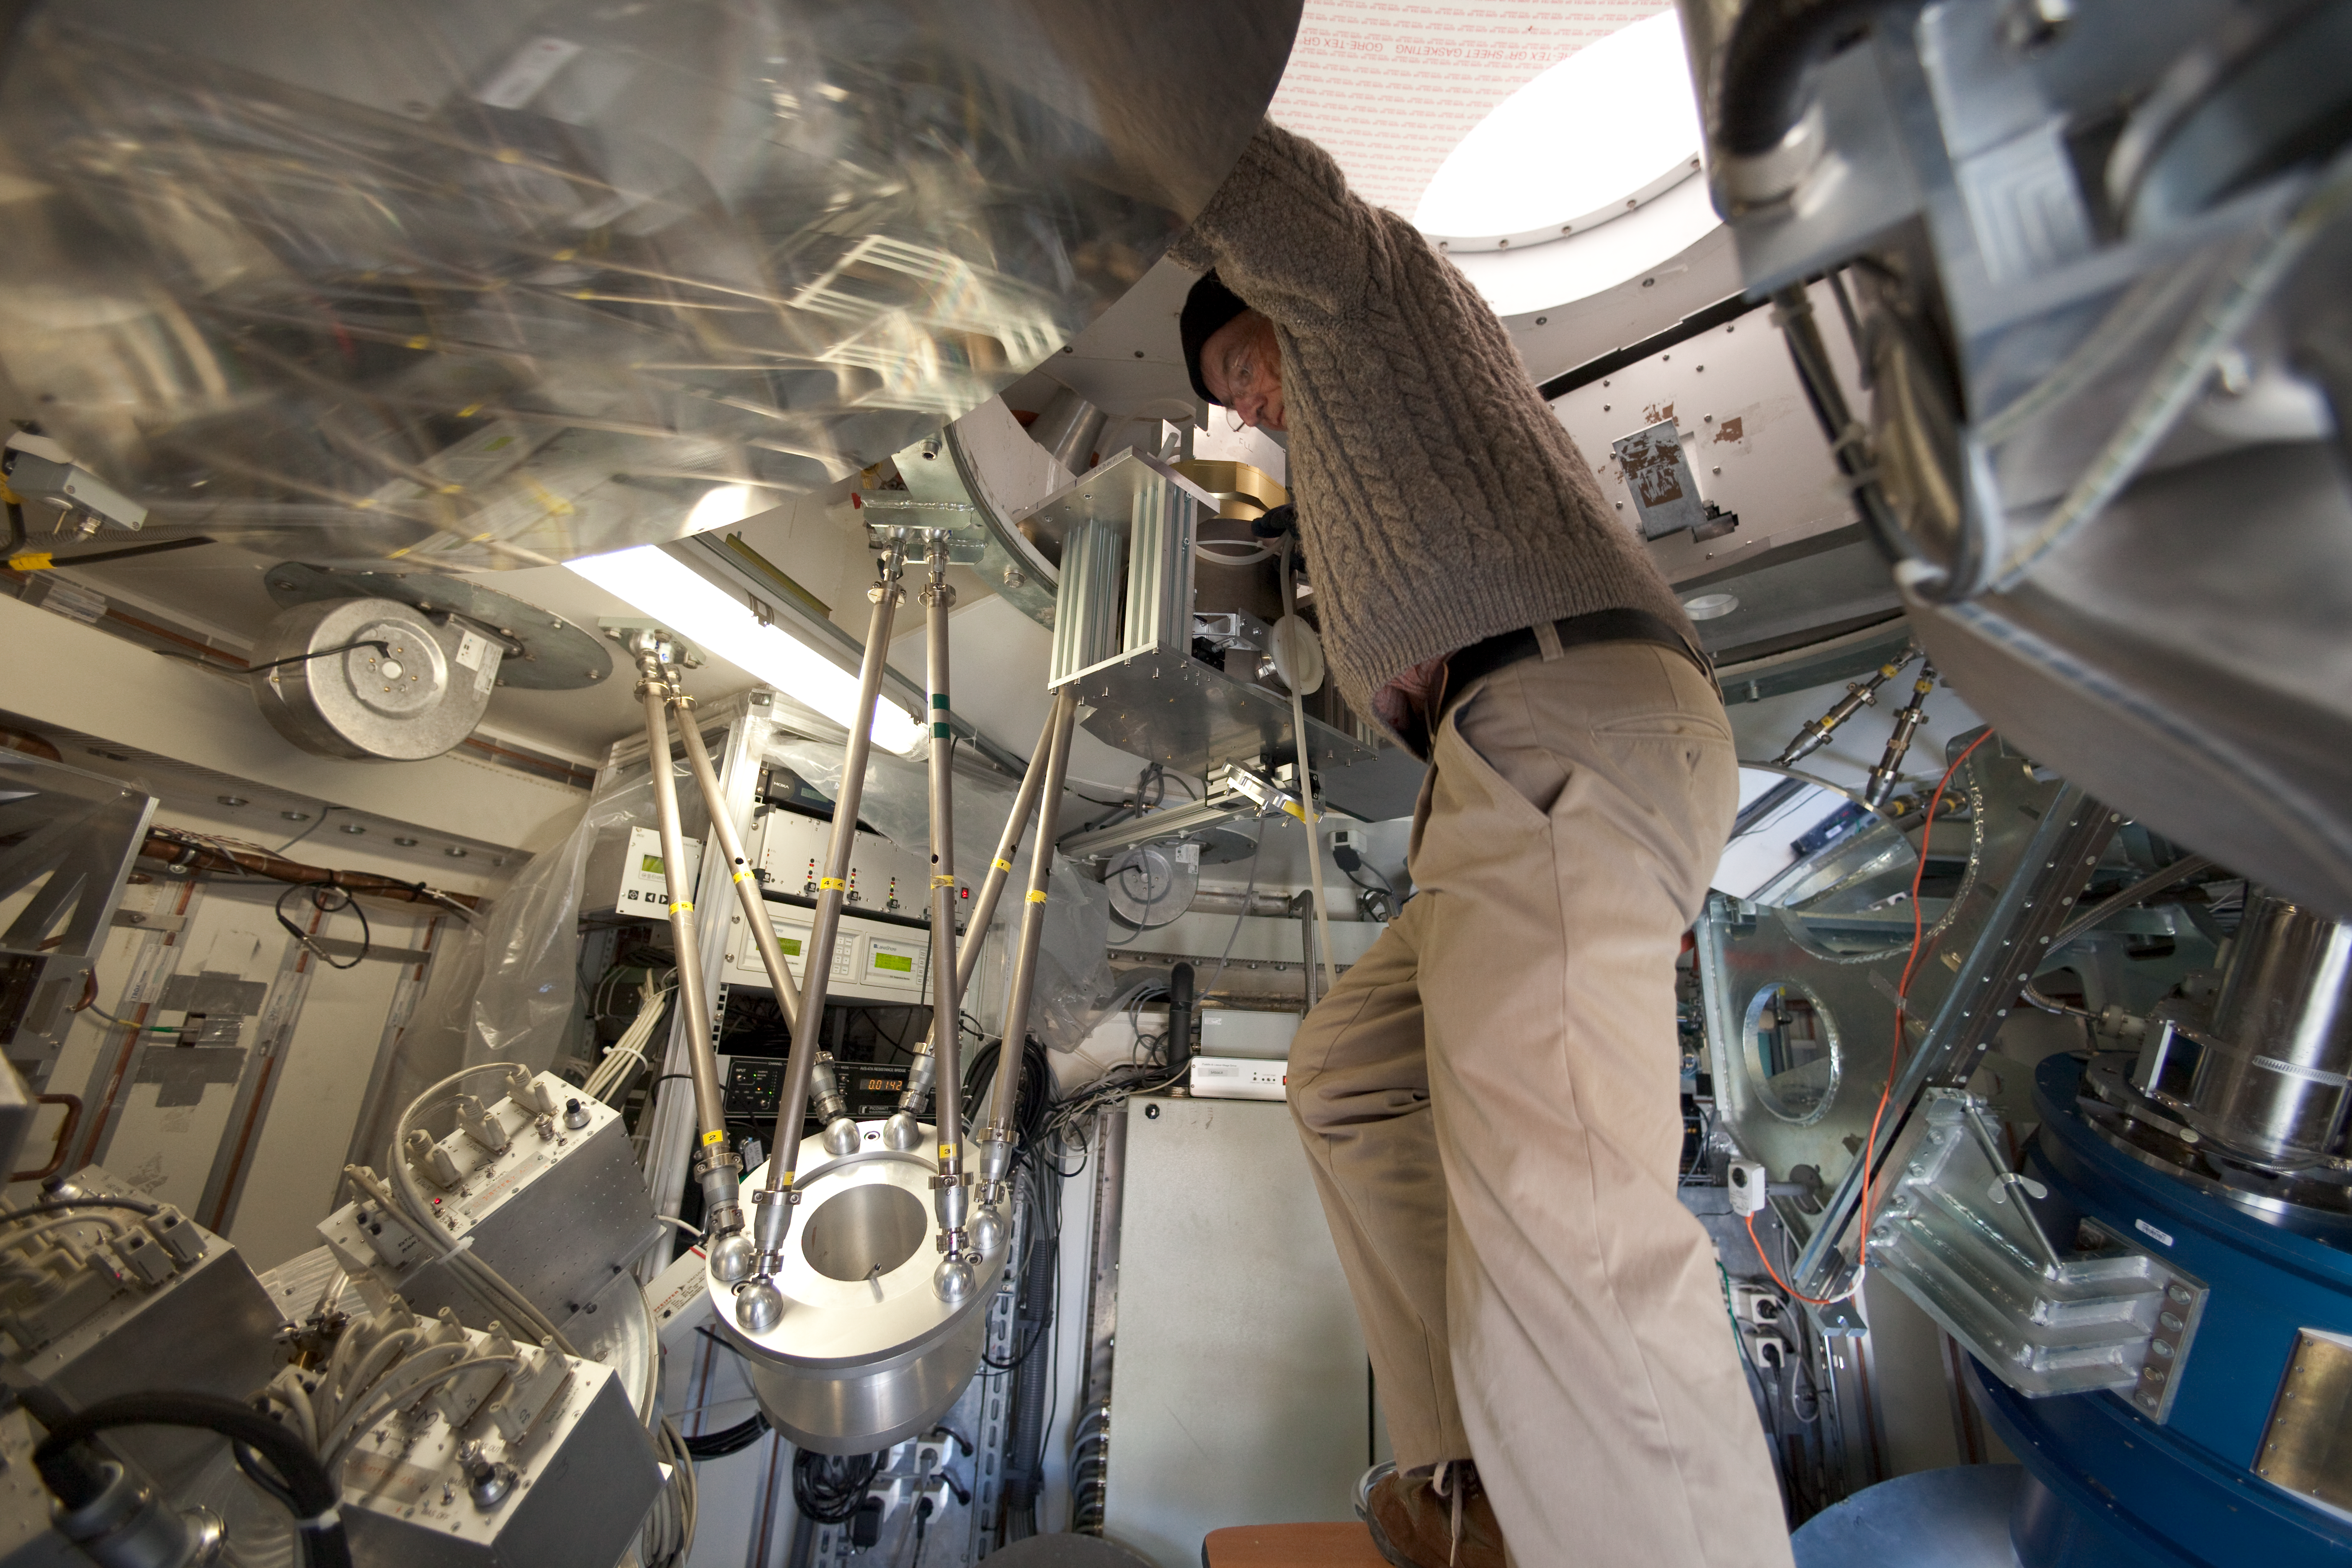

APEX instruments

Filling helium on SABOCA. This image was obtained in March 2009.

Credit: ESO